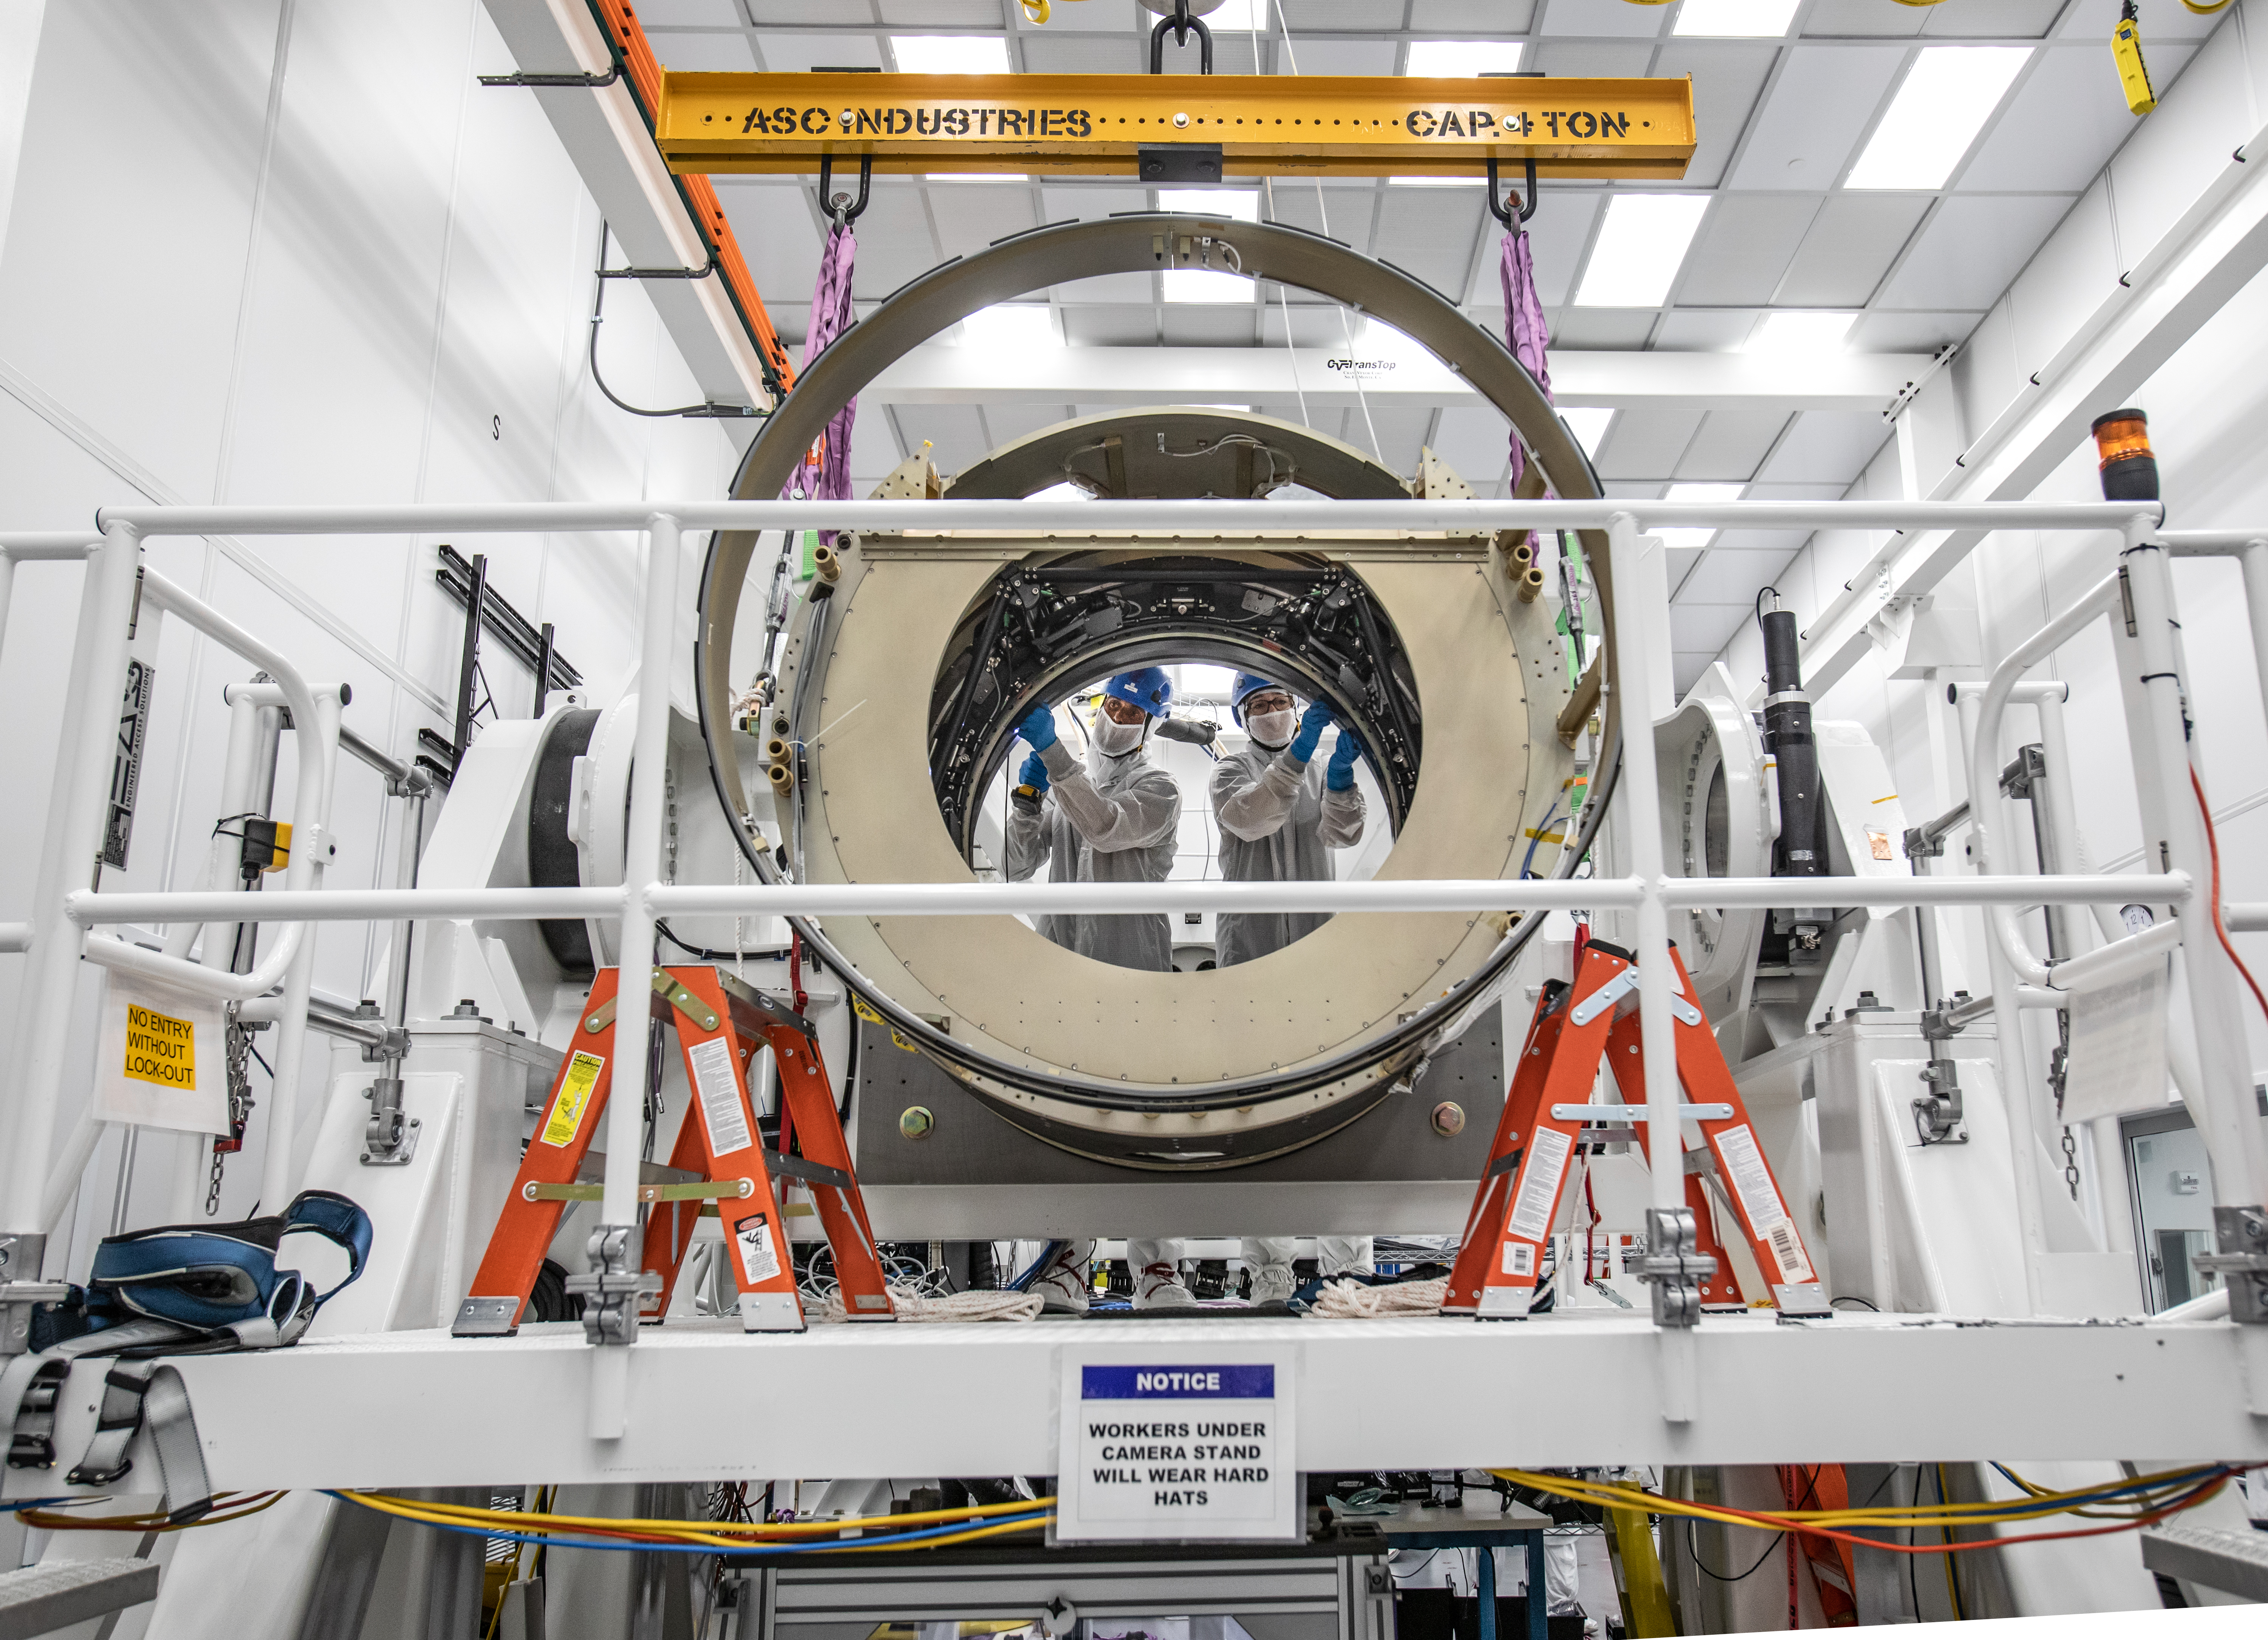

LSST Camera Body Lift

Mike Silva, left, and Hannah Pollek. The LSST team successfully completed a lift of the camera body on April 4.

Credit: Jacqueline Ramseyer Orrell/SLAC National Accelerator Laboratory